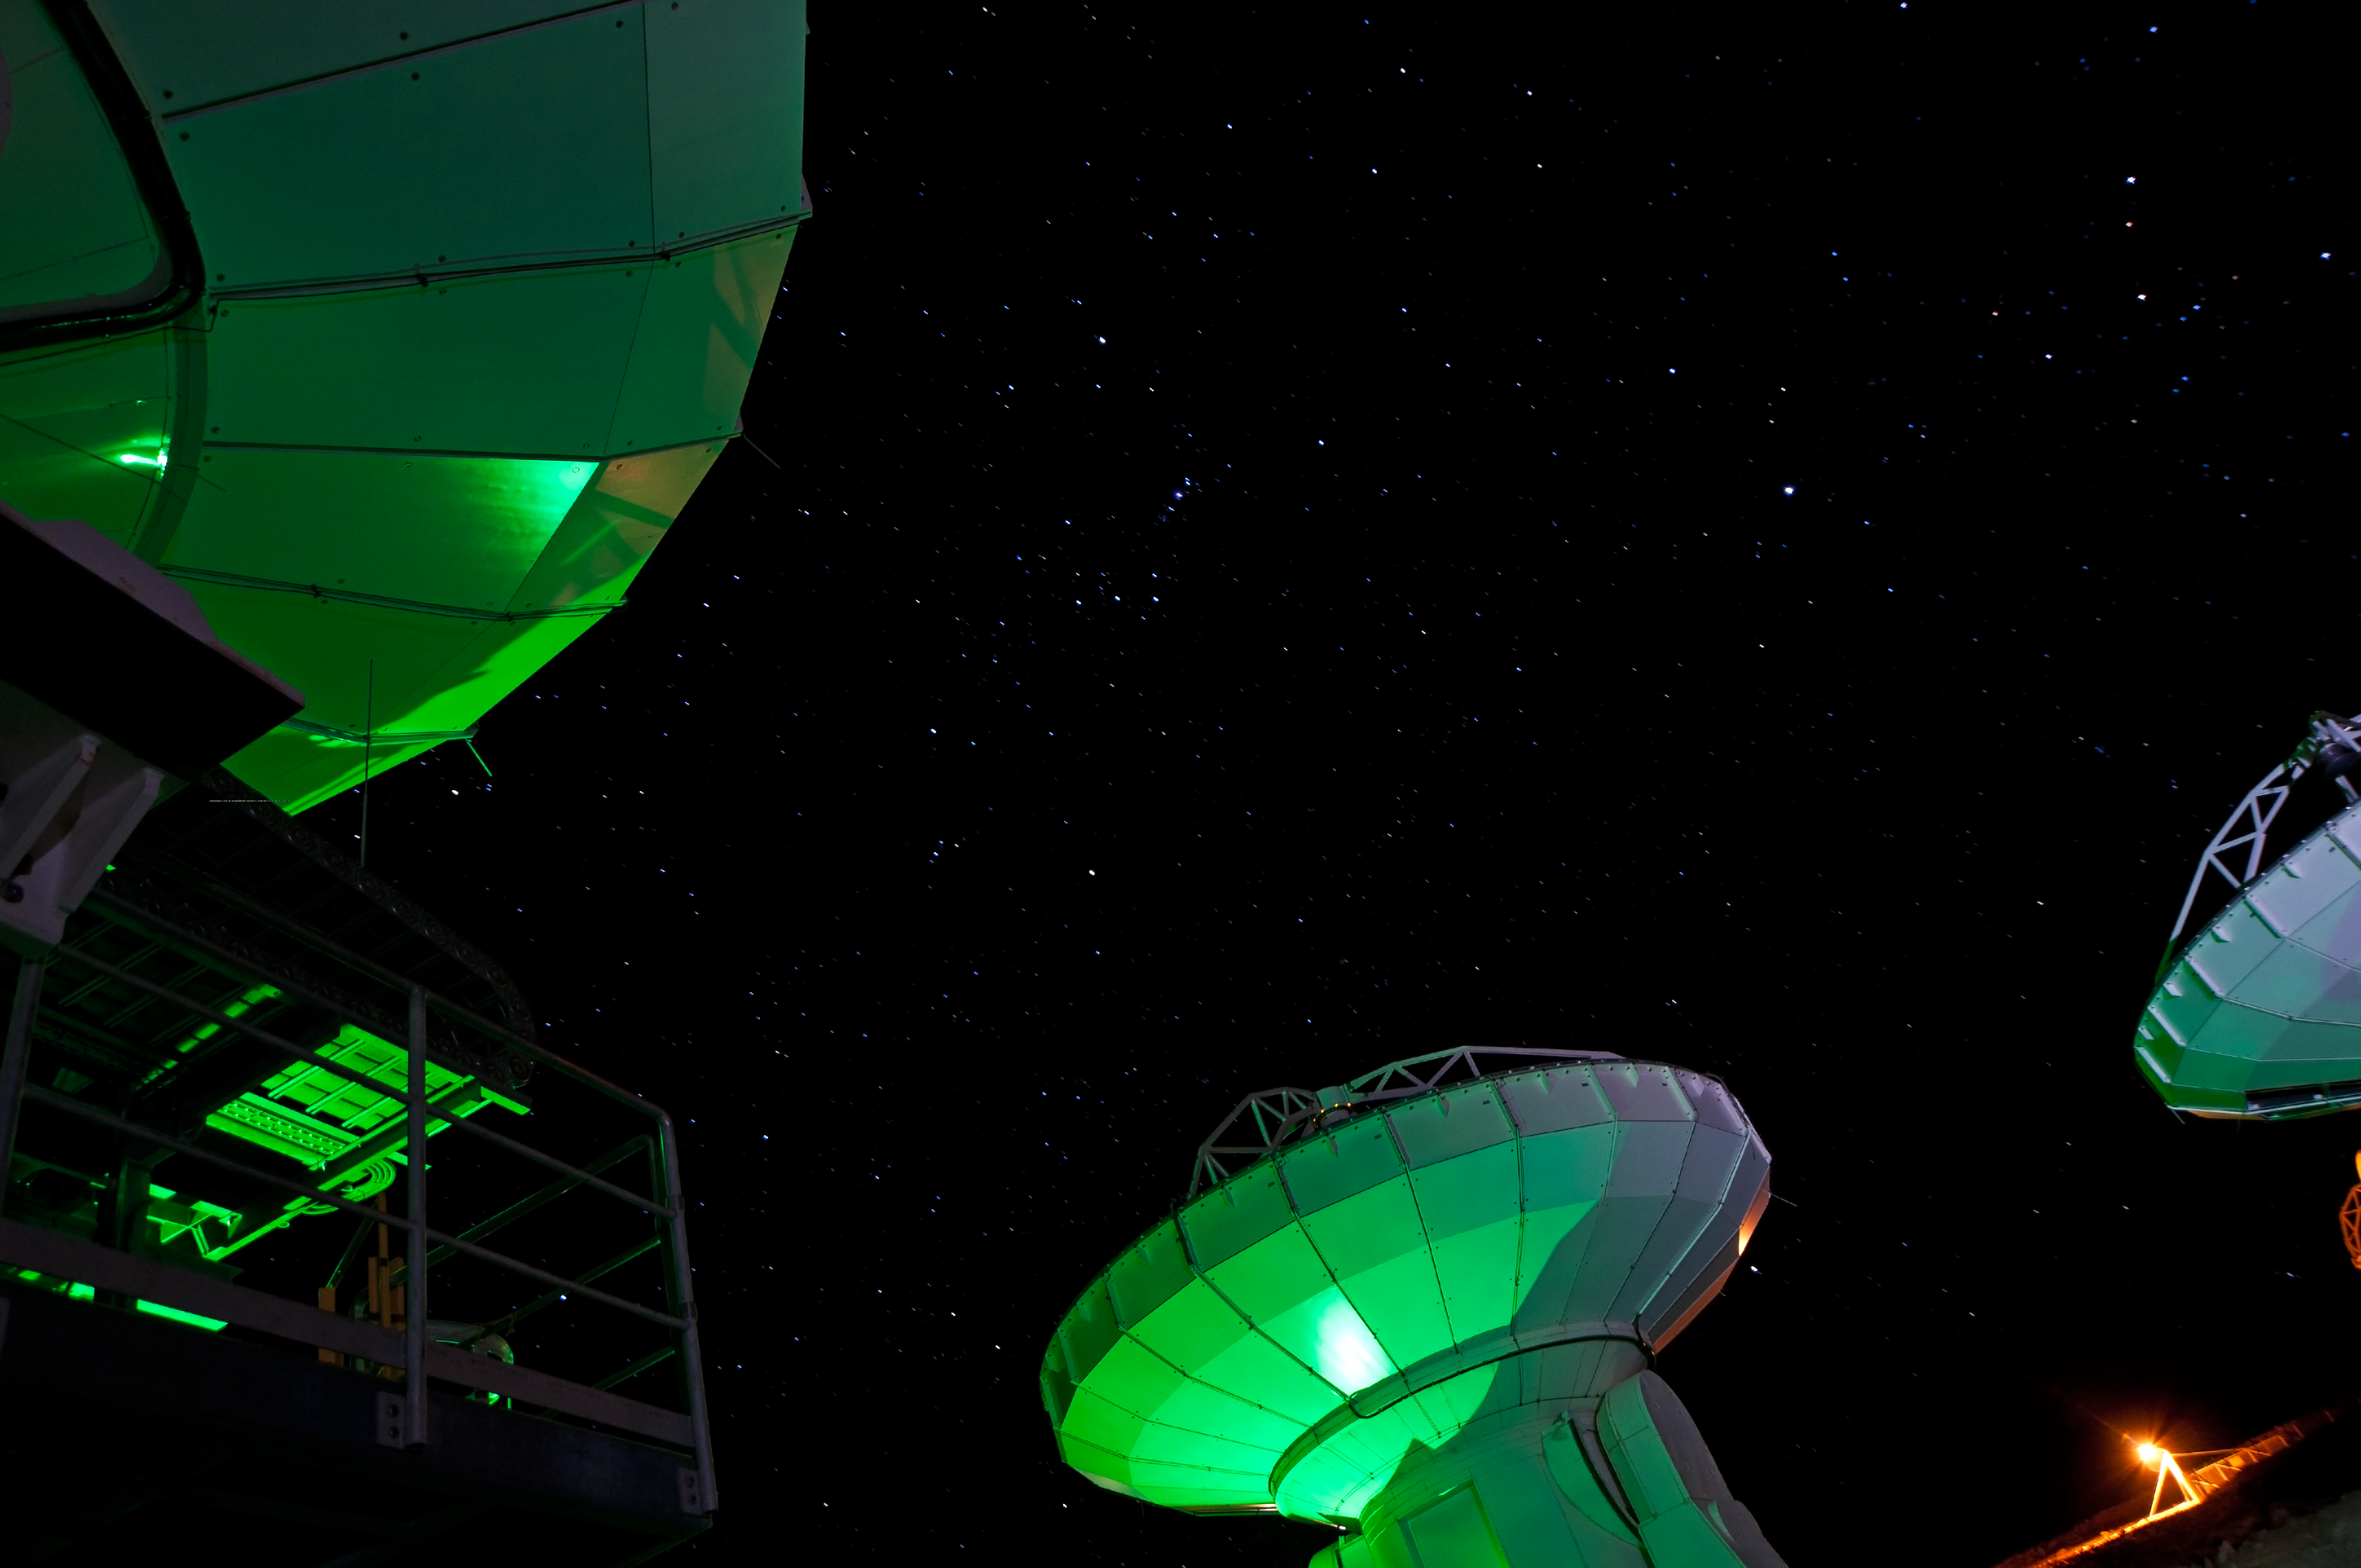

Orion watching over ALMA

Standing watch over the antennas of the Atacama Large Millimeter/submillimeter Array (ALMA), Orion, the Hunter, shines high in the Chilean night sky. With its distinctive hourglass shape and the three bright stars of Orion’s Belt in the centre, the constellation is easily recognisable. Taken from the southern hemisphere, this image shows Orion’s sword above the Belt. The sword is home to one of the most stunning features of the sky — the Orion Nebula — which appears as the middle “star” in the sword, its fuzzy nebulosity visible to the naked eye under good conditions.

The three ALMA antennas visible in the image represent only a small part of the complete ALMA array, which has a total of 66 antennas. ALMA combines the signals from its antennas, separated over distances of up to 16 kilometres, to form a single giant telescope, using a technique called interferometry. While construction is not due to be completed until 2013, early scientific observations began with a partial set of antennas late in 2011.

At 5000 metres altitude on the Chajnantor Plateau in the foothills of the Chilean Andes, in one of the most arid regions in the world, ALMA is guaranteed outstanding observing conditions. A high, dry site such as Chajnantor is needed because water vapour and oxygen in the Earth’s atmosphere strongly absorb the millimetre and submillimetre wavelengths of light at which ALMA is designed to observe.

In this photograph, the antennas were being tested at ALMA’s Operations Support Facility, located at the slightly lower altitude of 2900 metres. Once tested and fully equipped, they were transported up to the Chajnantor plateau to begin their work.

This image was taken by Adrian Russell, who submitted the photograph to the Your ESO Pictures Flickr group. The Flickr group is regularly reviewed and the best photos are selected to be featured in our popular Picture of the Week series, or in our gallery. In 2012, as part of ESO’s 50th anniversary year, we are also welcoming your historical ESO-related images.

ALMA, an international astronomy facility, is a partnership of Europe, North America and East Asia in cooperation with the Republic of Chile. ALMA construction and operations are led on behalf of Europe by ESO, on behalf of North America by the National Radio Astronomy Observatory (NRAO), and on behalf of East Asia by the National Astronomical Observatory of Japan (NAOJ). The Joint ALMA Observatory (JAO) provides the unified leadership and management of the construction, commissioning and operation of ALMA.

Credit: ESO/A. Russell